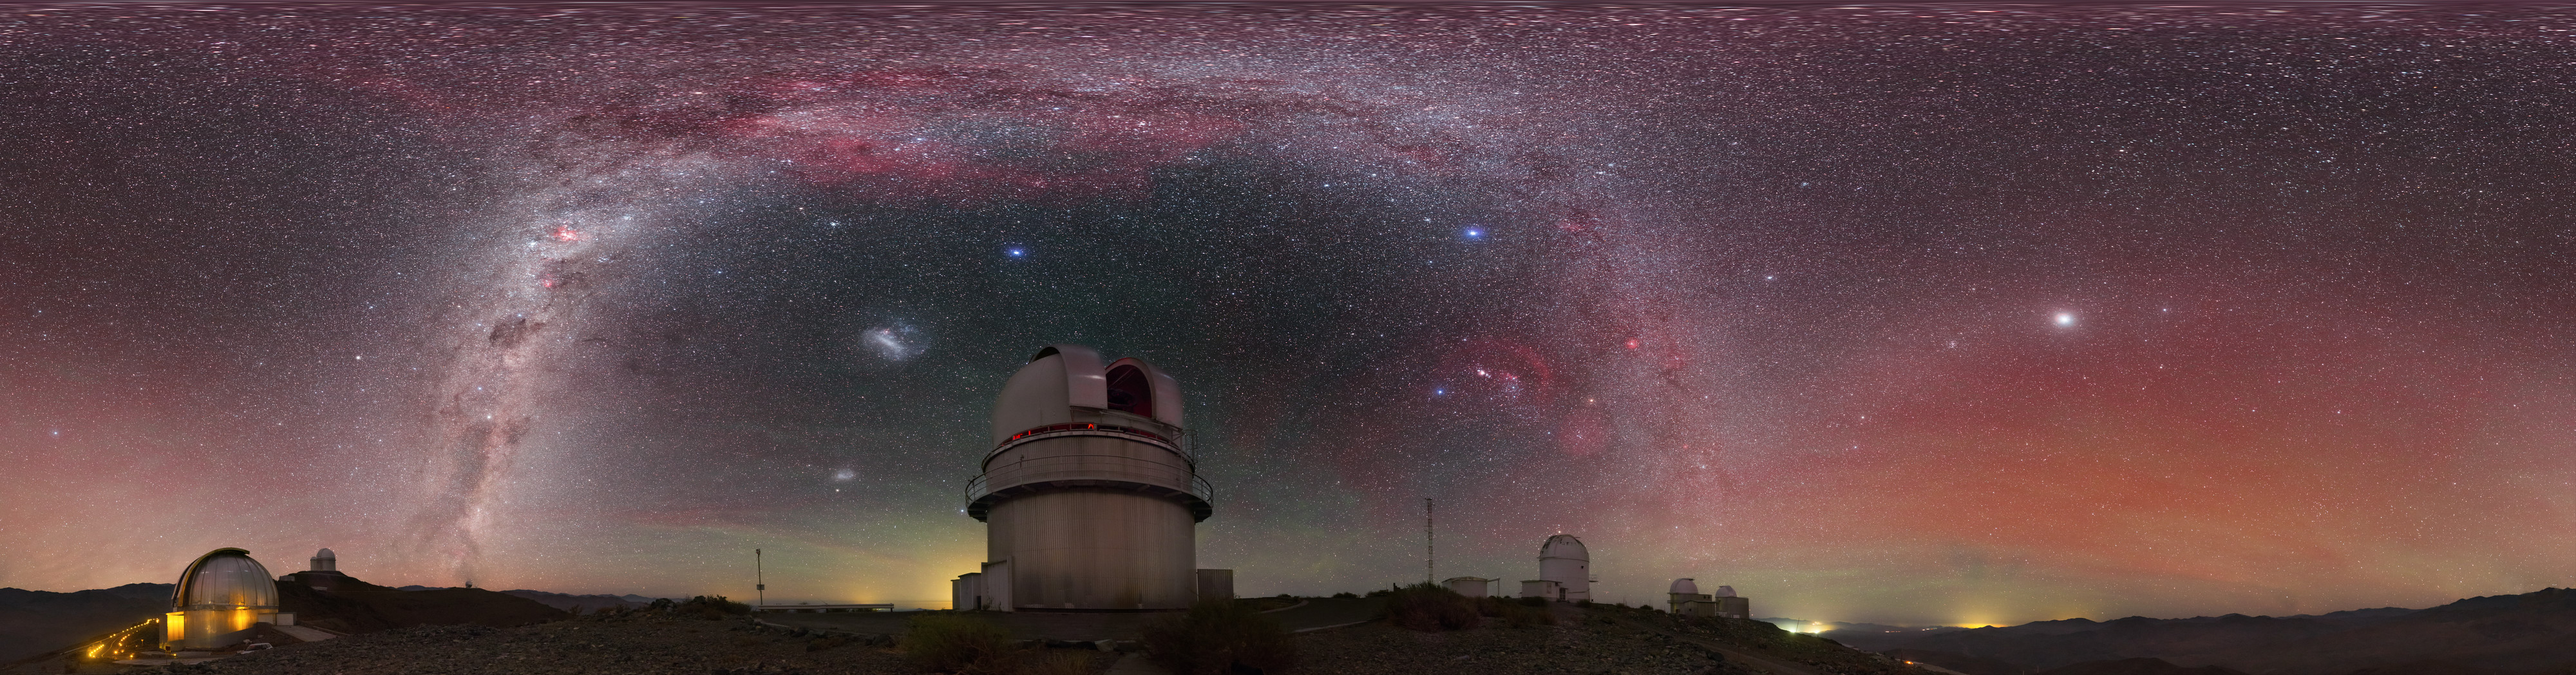

View above the Danish 1.54-metre telescope

An equirectangular panoramic view above the Danish 1.54-metre telescope, located at ESO's La Silla Observatory in northern Chile, reveals a plethora of cosmic curiosities. The majestic Milky Way stretches from one horizon to another, while the Magellanic Clouds hover nearby. Red and green hues fills the air, produced by a phenomena called airglow.

Credit: P. Horálek/ESO